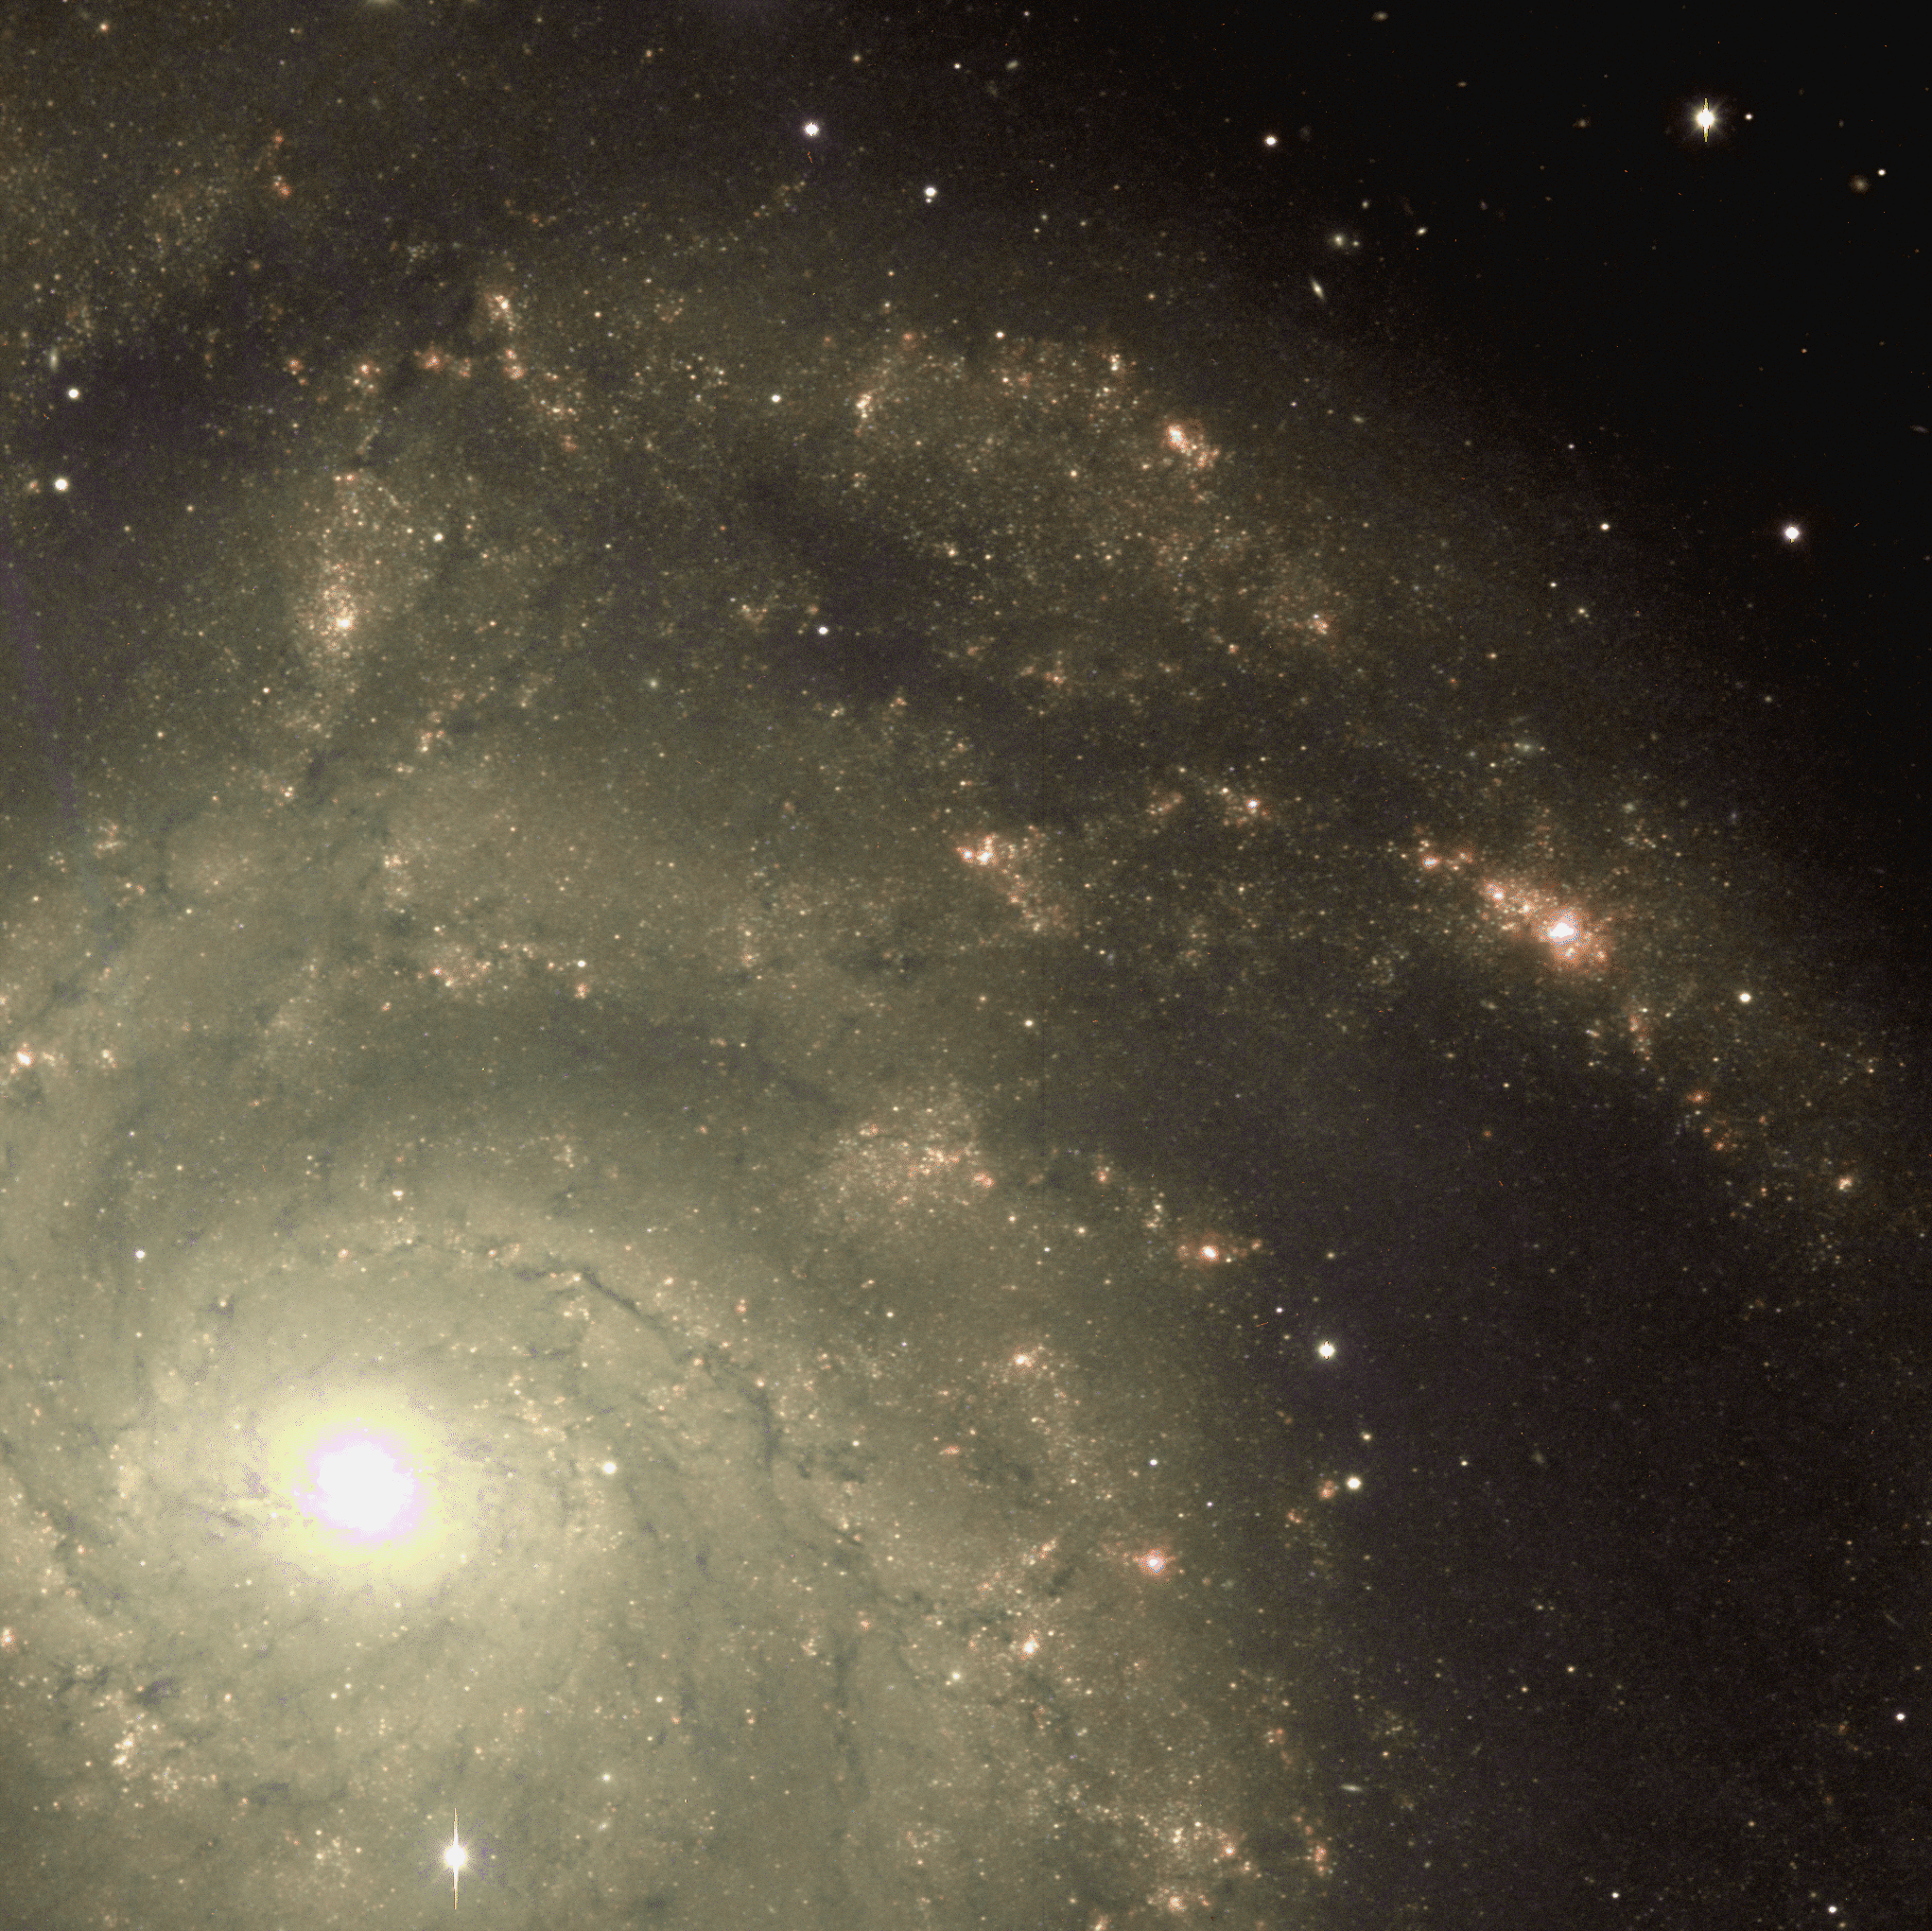

Spiral galaxy M101 (NGC 5457)

Image of a southern section of M101, made from a combination of red (R) and almost-infrared (I) bands, displayed using false color.

Credit: Mike Pierce, John Jurcevic (Indiana)/WIYN/NOIRLab/NSF